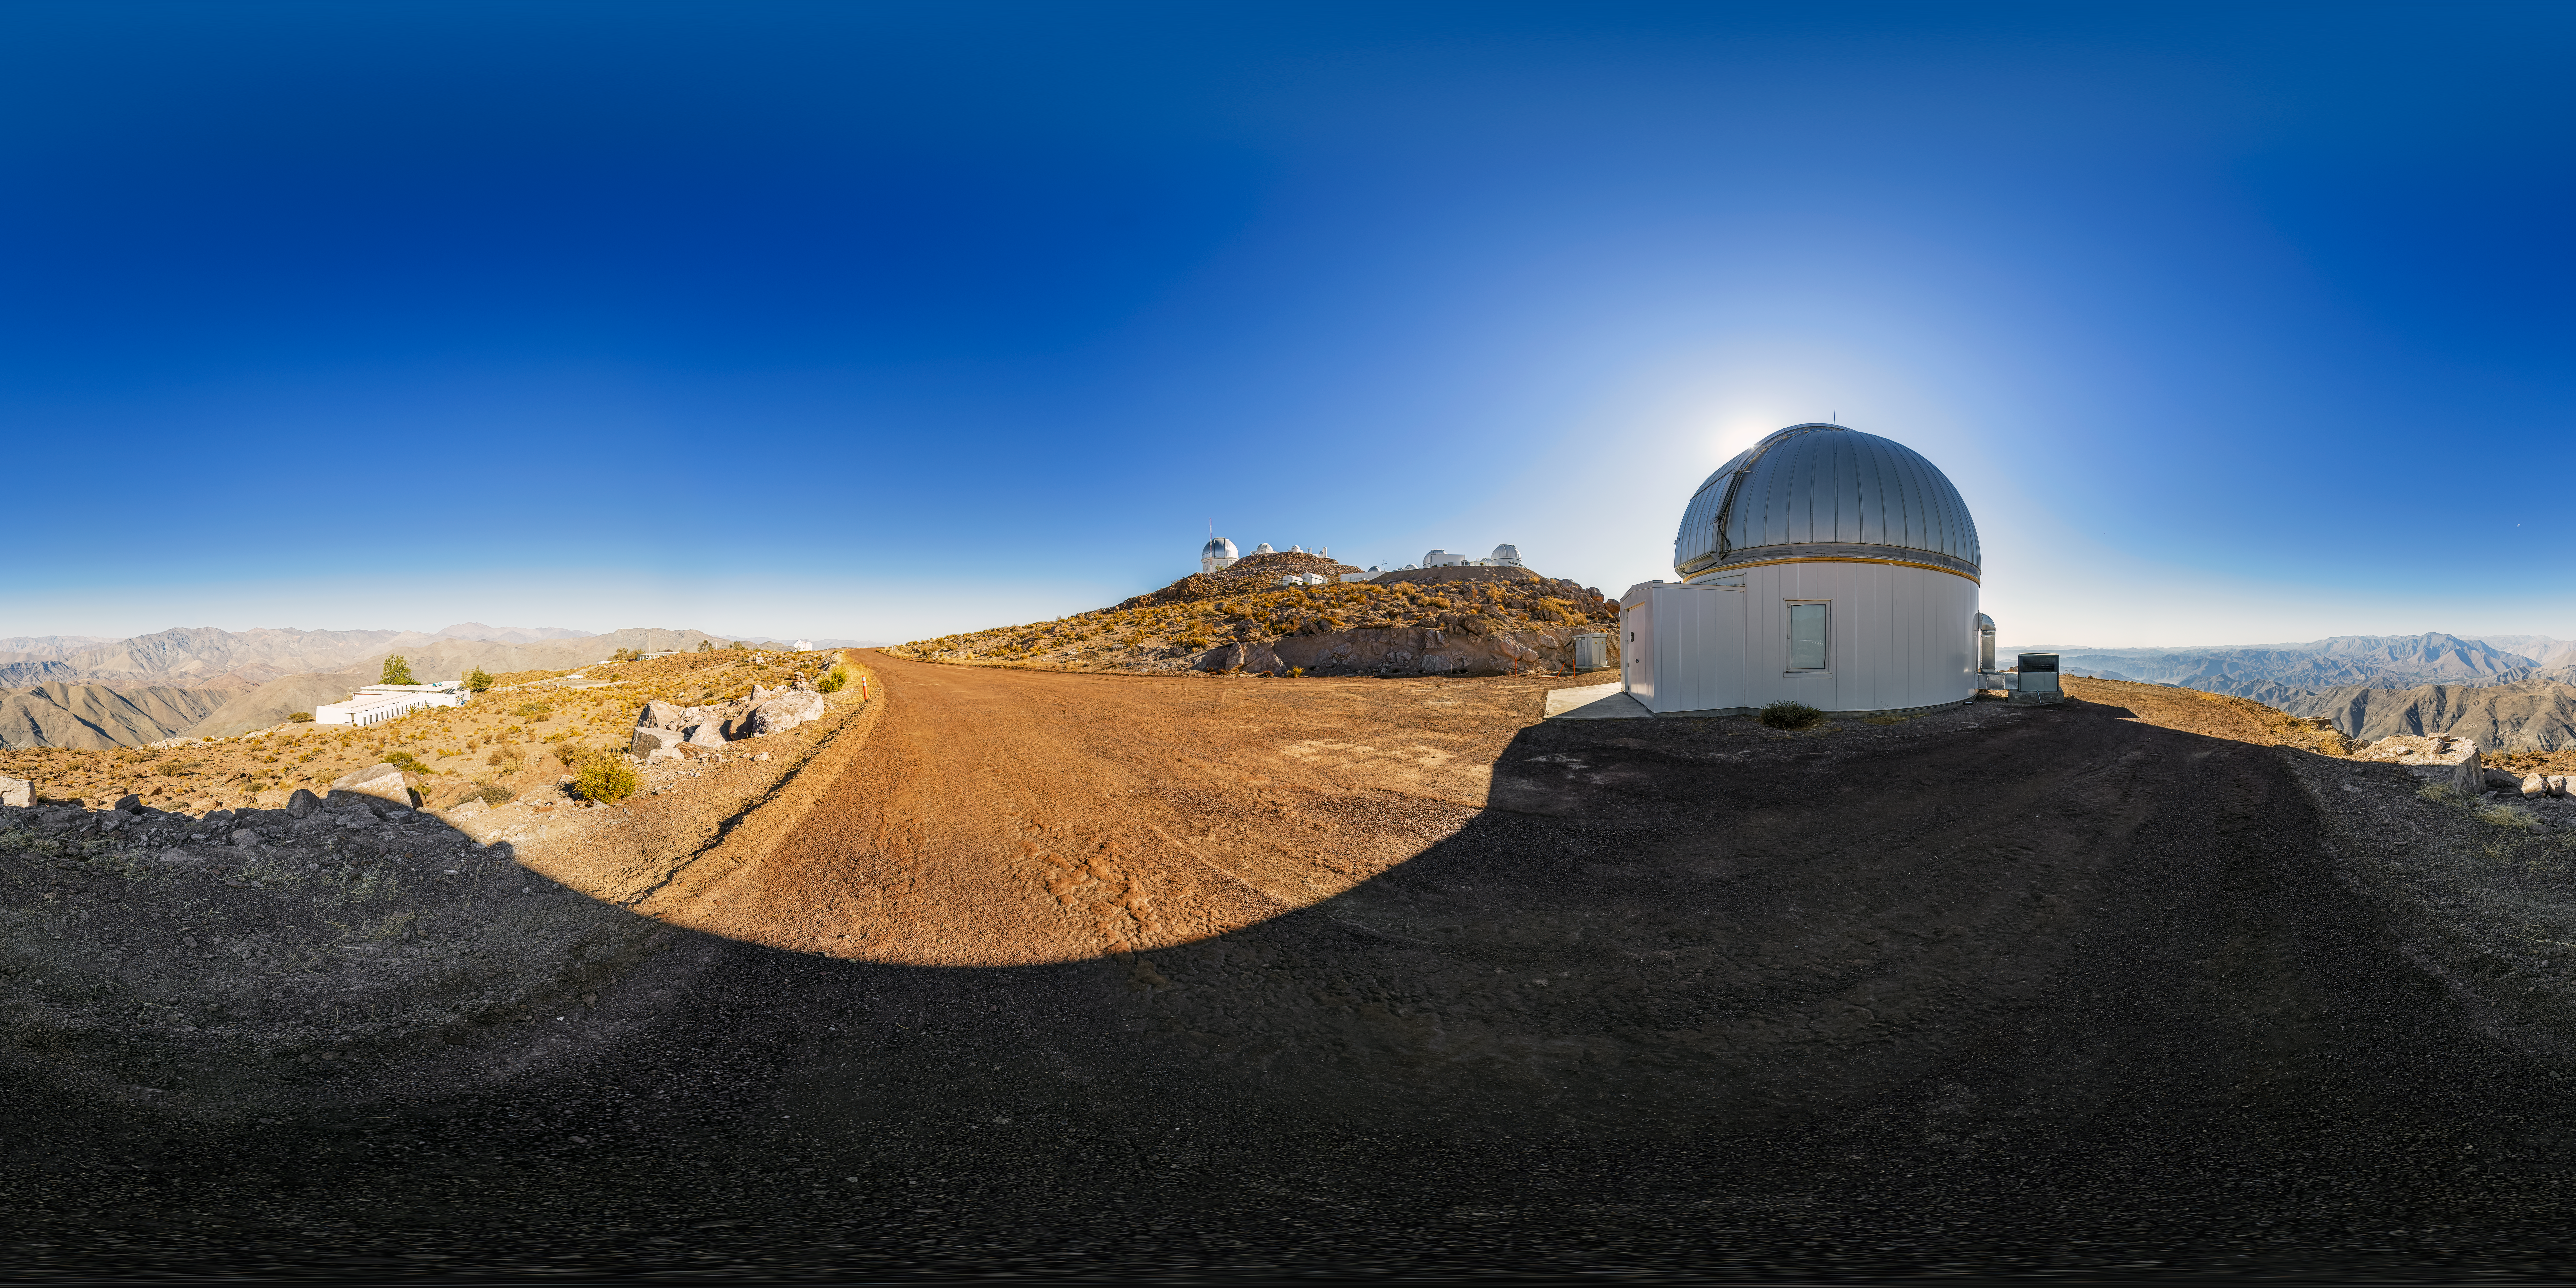

KTMNet 1.6-meter Telescope 360 Panorama

A 360 panorama view of the KMTNet 1.6-meter Telescope located at Cerro Tololo Inter-American Observatory (CTIO) in Chile.

A fulldome version of this image can be found here.

Credit: CTIO/NOIRLab/NSF/AURA/P. Horálek